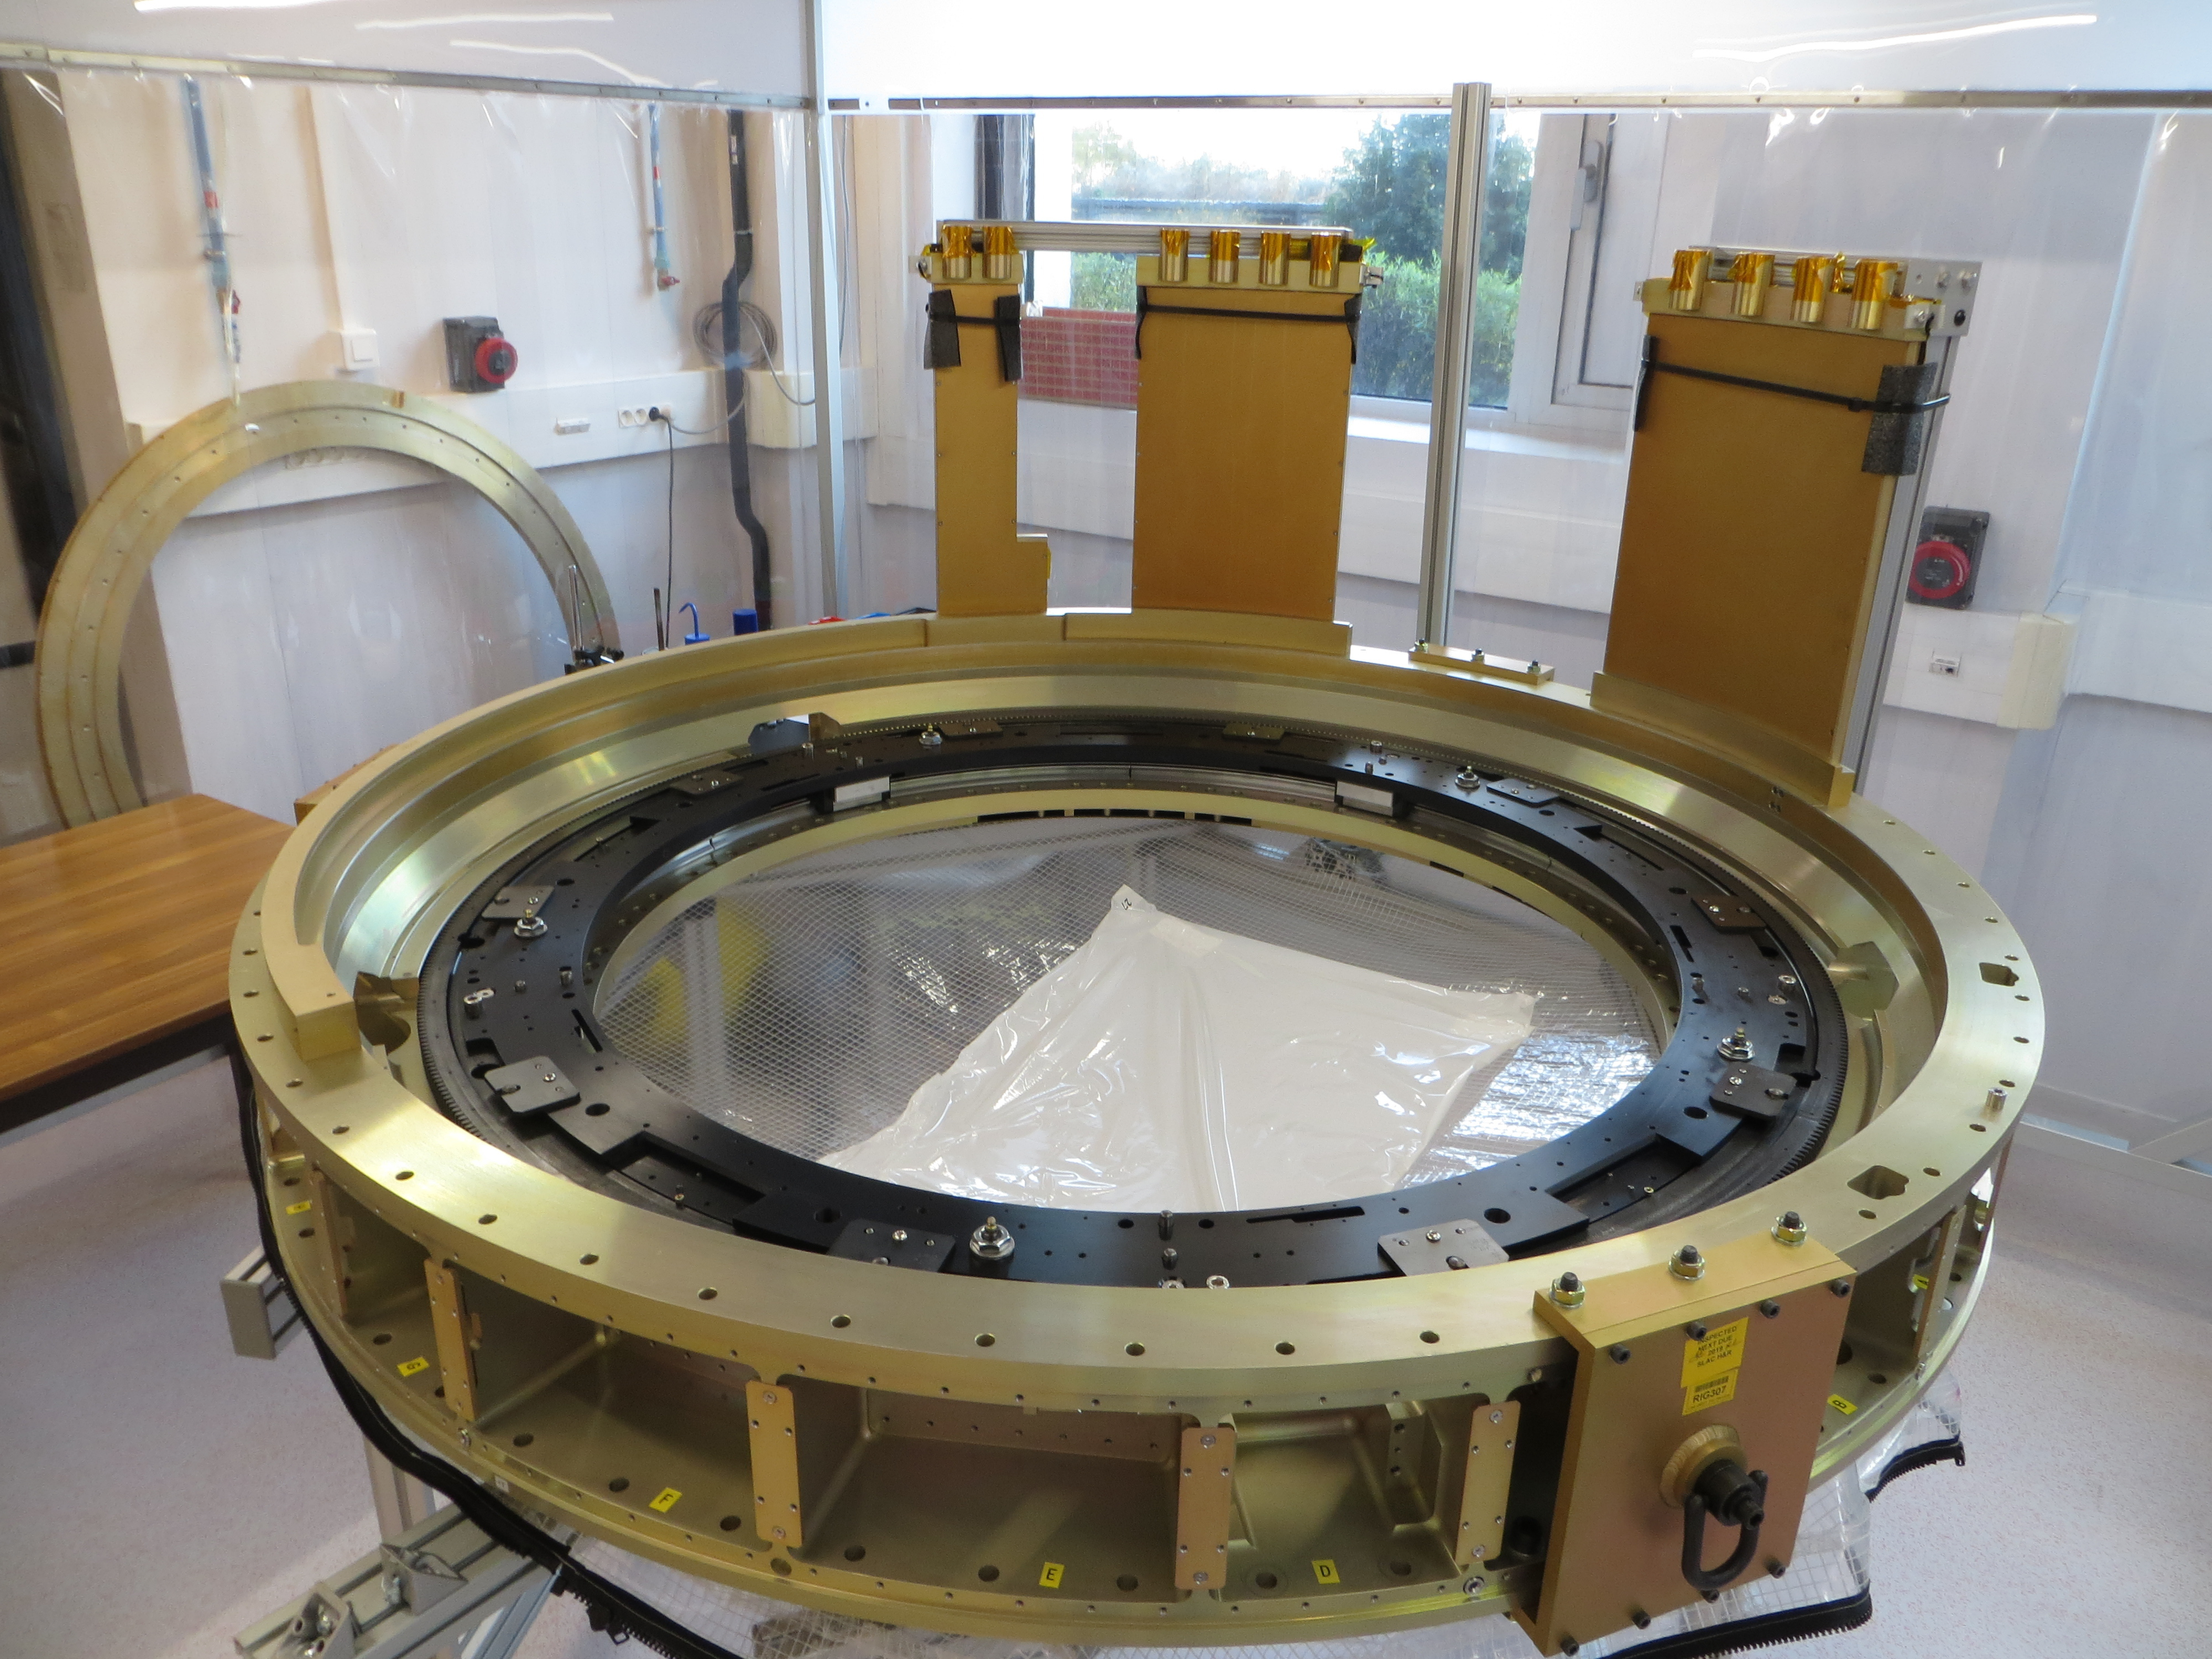

Ring back flange

This photo shows the ring back flange

Credit: D. Laporte (IN2P3 CNRS)